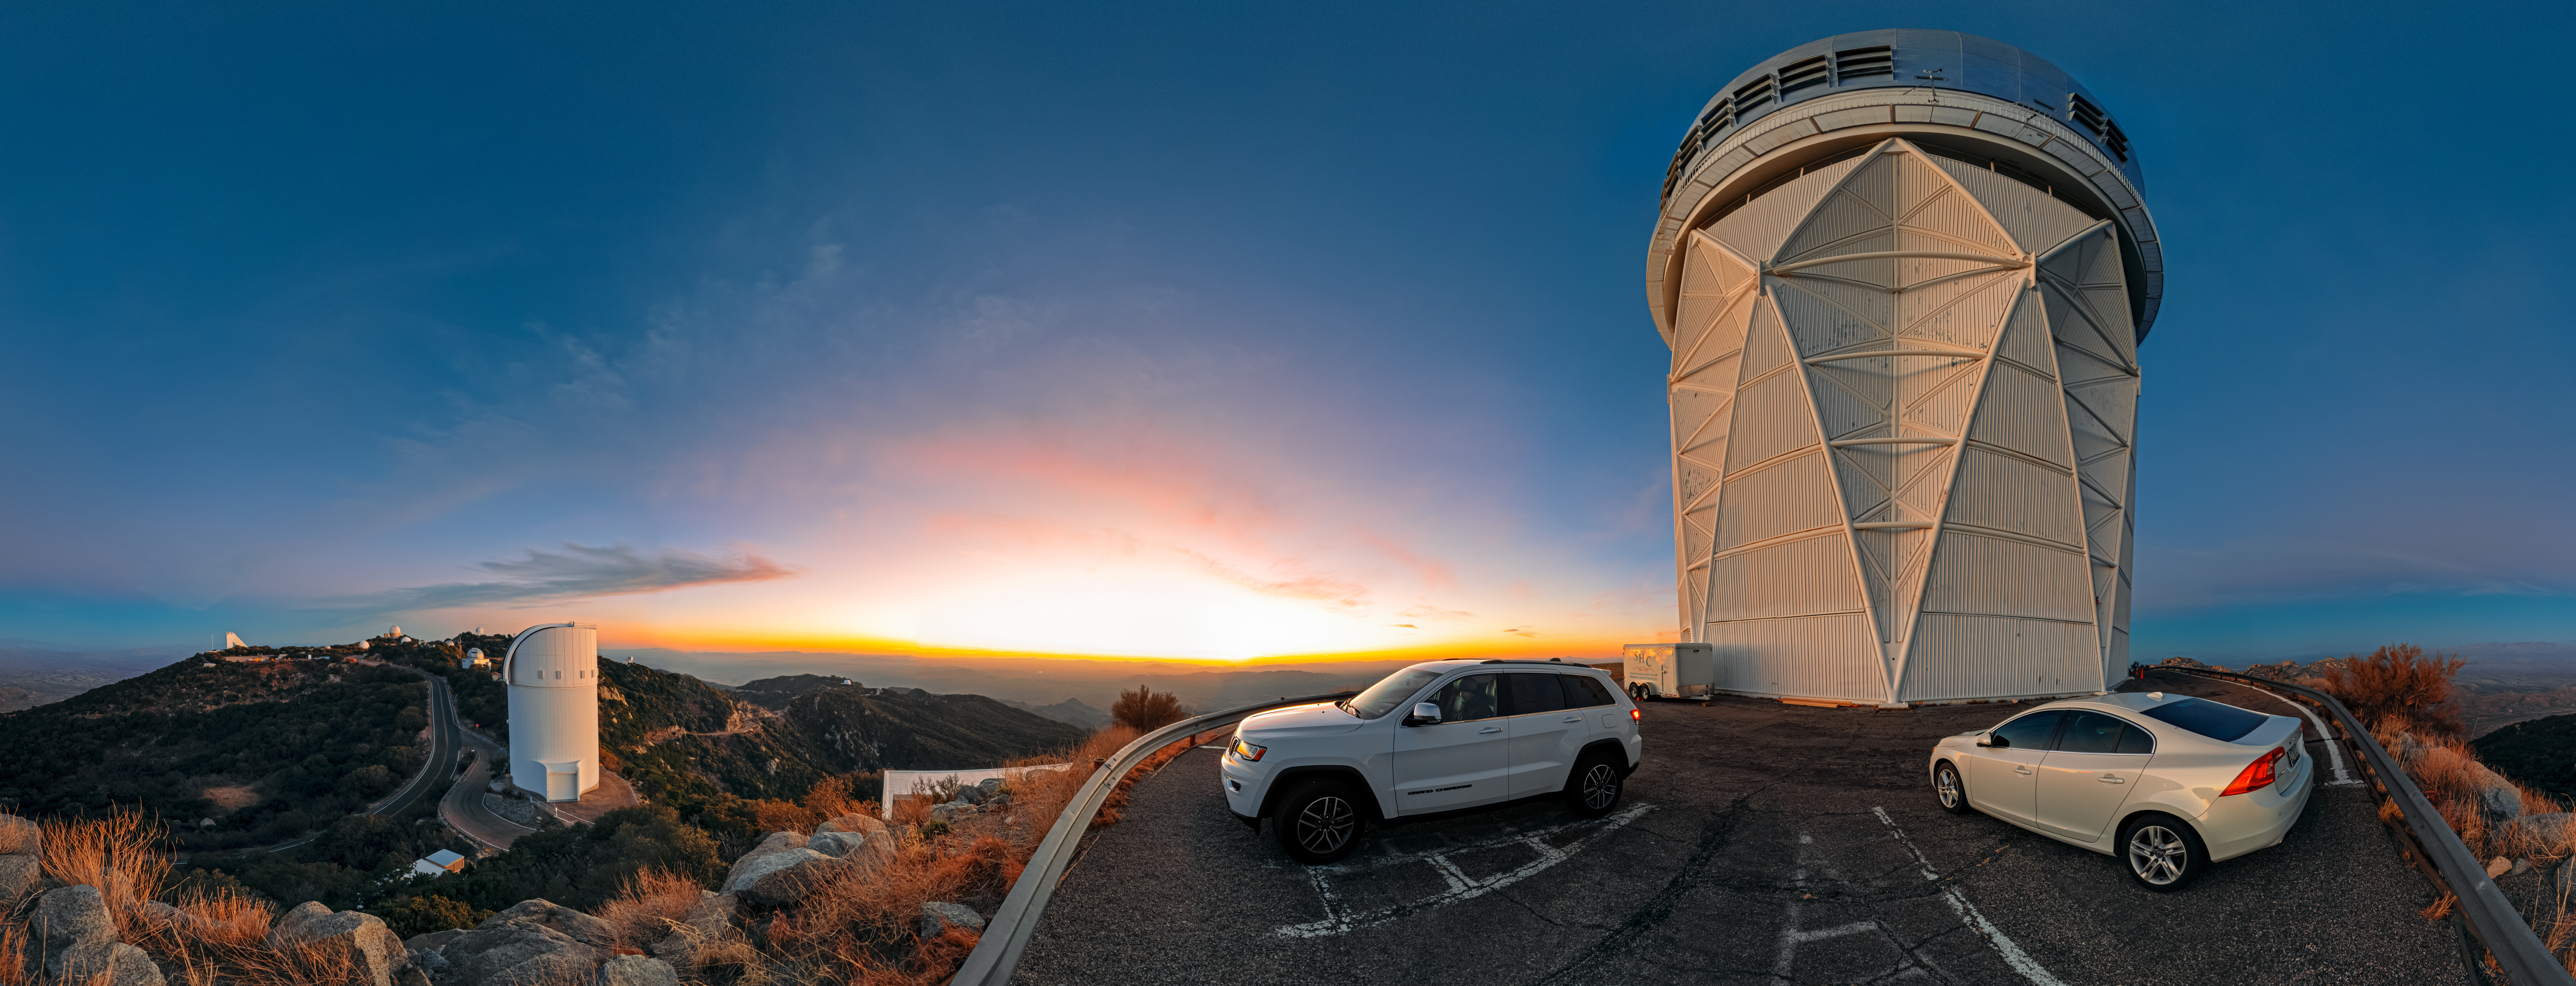

Sunset in the Sonoran Desert

The setting Arizona Sun drenches the telescopes of the U.S. National Science Foundation Kitt Peak National Observatory (KPNO), a Program of NSF NOIRLab, in soft sunlight before the night’s observations begin. The beautiful landscape of the Tohono O'odham Nation seems to blend into the horizon from this viewpoint, one of the highest points in the Quinlan Mountains.

KPNO is home to nearly two dozen telescopes, one of the largest collections of astronomical instruments in the Northern Hemisphere. Most of these telescopes are visible in this image. Prominently on the right is the NSF Nicholas U. Mayall 4-meter Telescope. At eighteen stories tall, it is the tallest telescope at KPNO. Farther down the mountain, on the left, is the UA Bok 2.3-meter Telescope. The Bok is the largest Kitt Peak telescope operated solely by the University of Arizona Steward Observatory, and sometimes observes in collaboration with the Mayall and other NSF NOIRLab facilities. Down the road, you’ll find the central hub of KPNO. There are offices, visitor facilities, and a cluster of telescopes, including the distinct NSF McMath-Pierce Solar Telescope on the far left. The McMath-Pierce Telescope was recently reimagined as Taṣogida Ki: Center for Astronomy Outreach, the first science center located inside a telescope. Along the ridgeline on the right are four more KPNO telescopes. The furthest telescope from this viewpoint is the McGraw-Hill 1.3-meter Telescope.

Petr Horálek, the photographer, is a NOIRLab Audiovisual Ambassador.

Credit: KPNO/NOIRLab/NSF/AURA/P. Horálek (Institute of Physics in Opava)